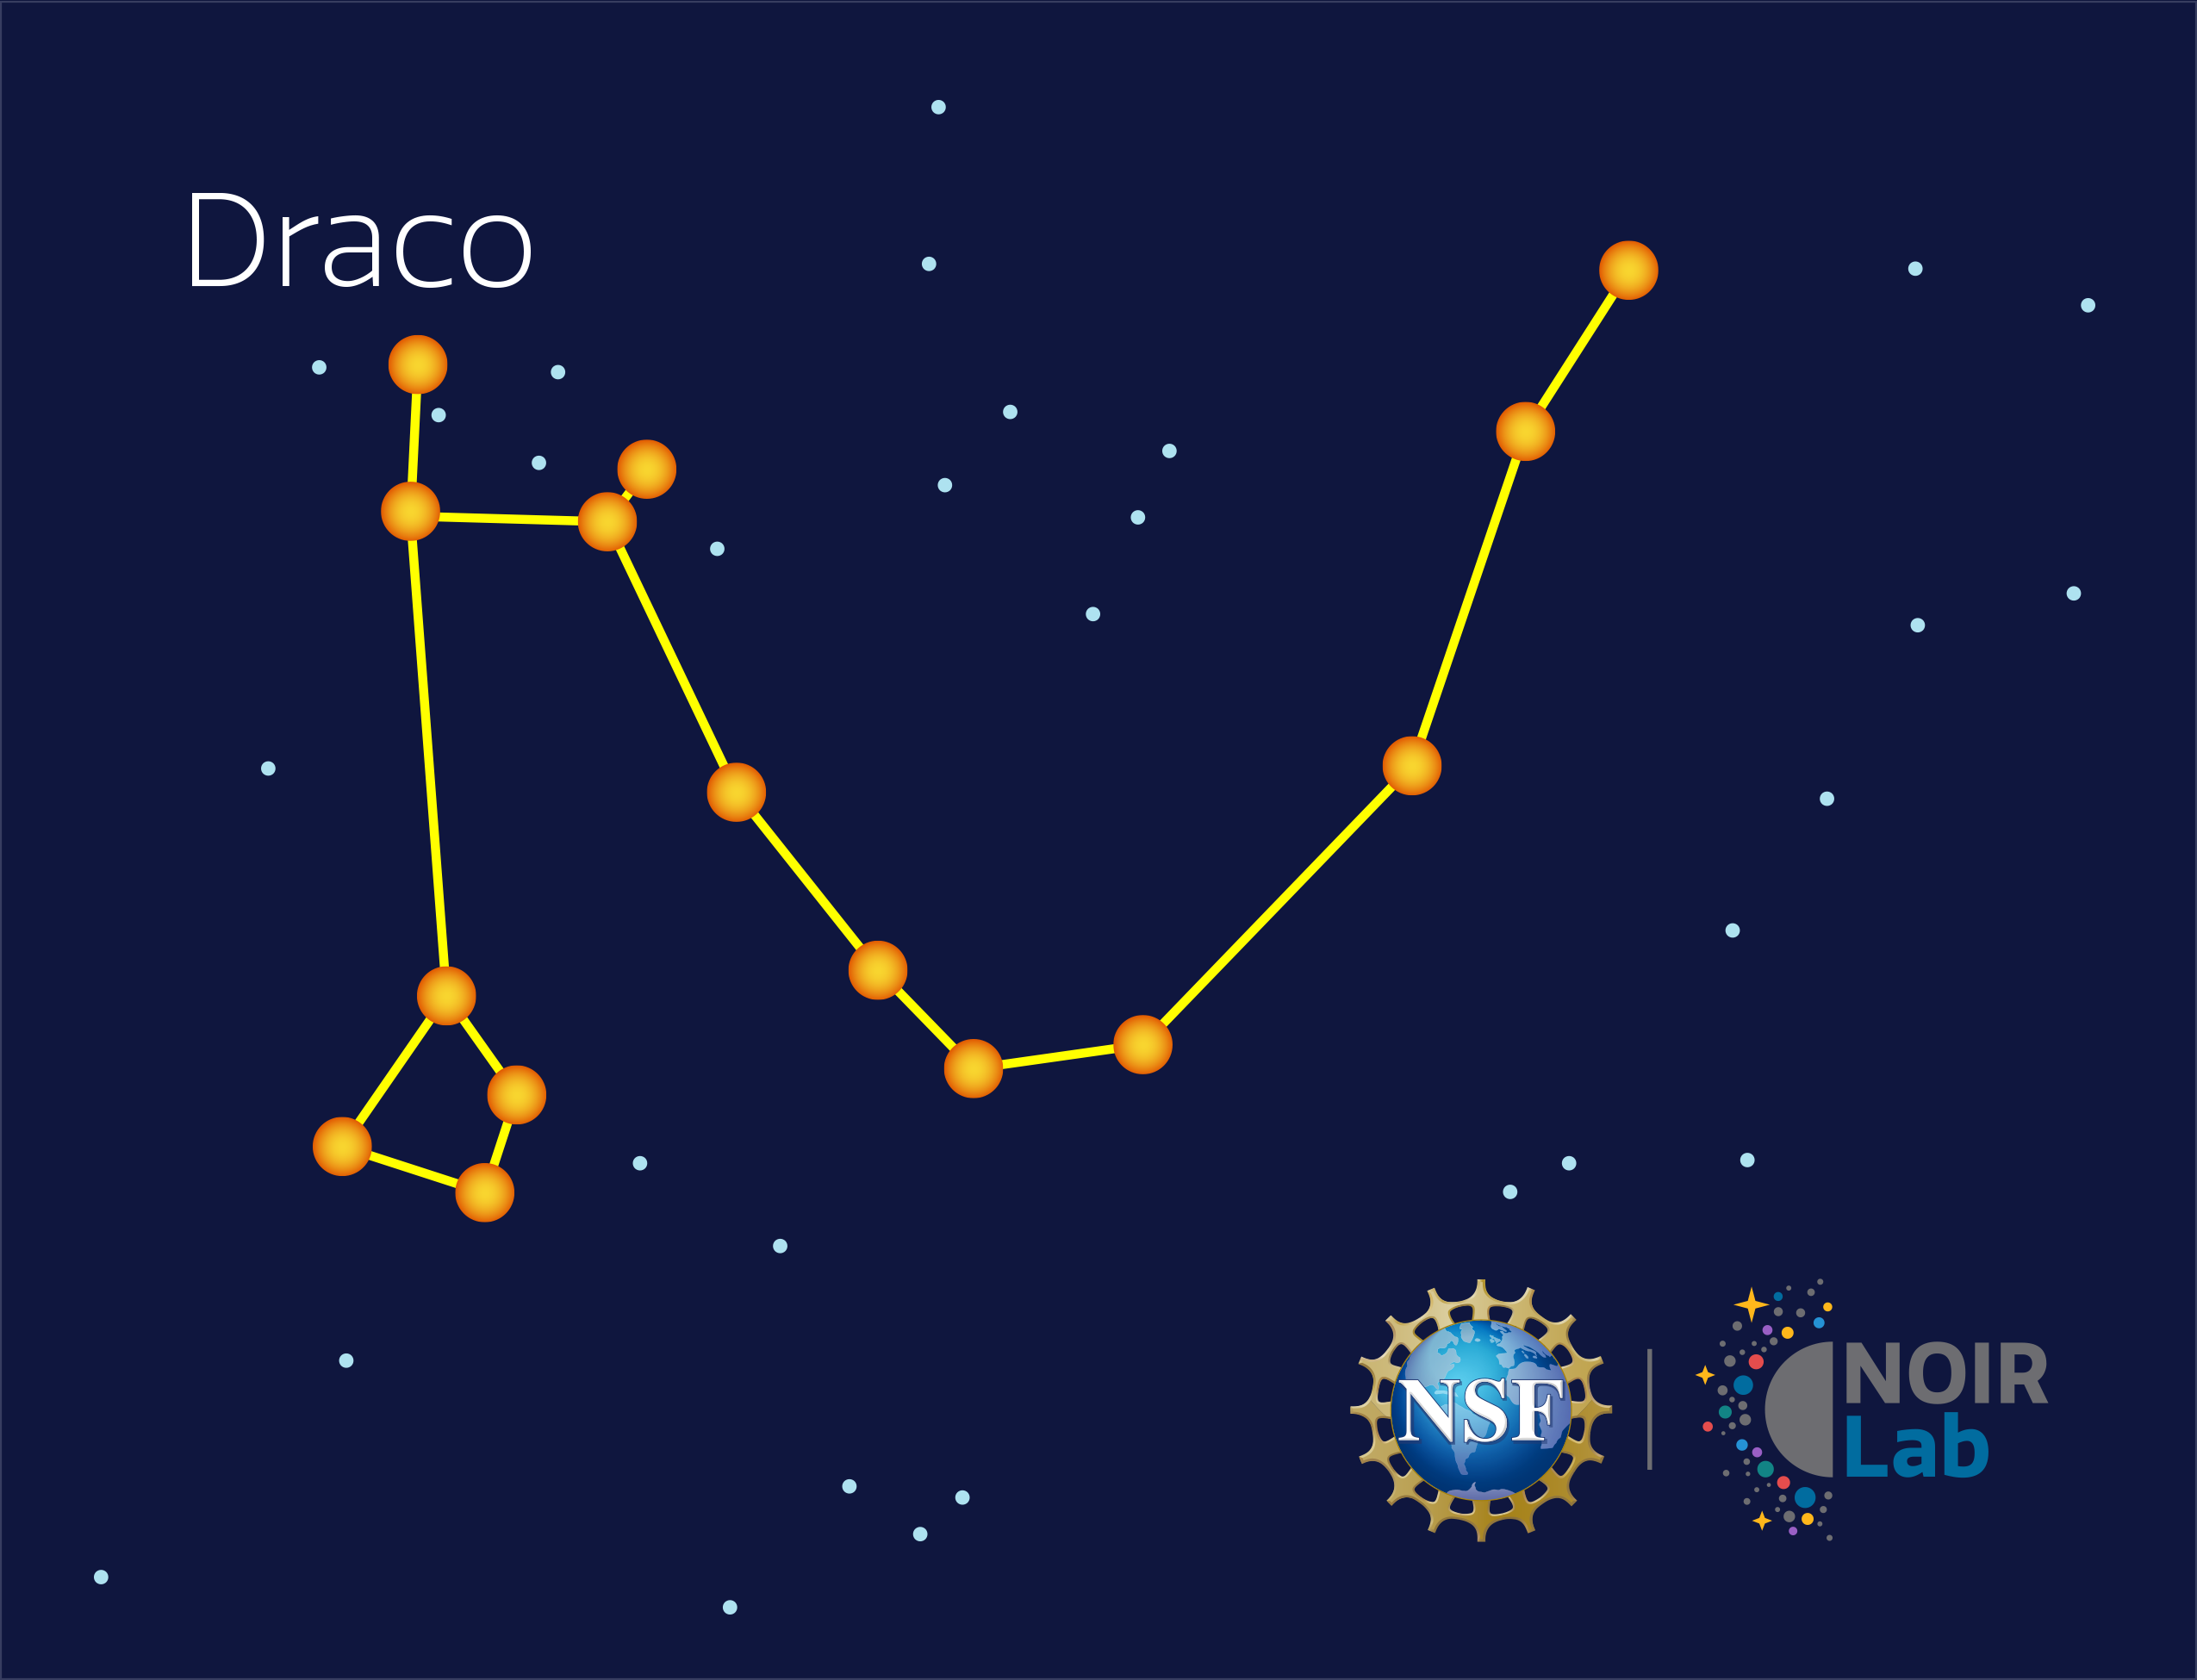

Draco

Credit: NOIRLab